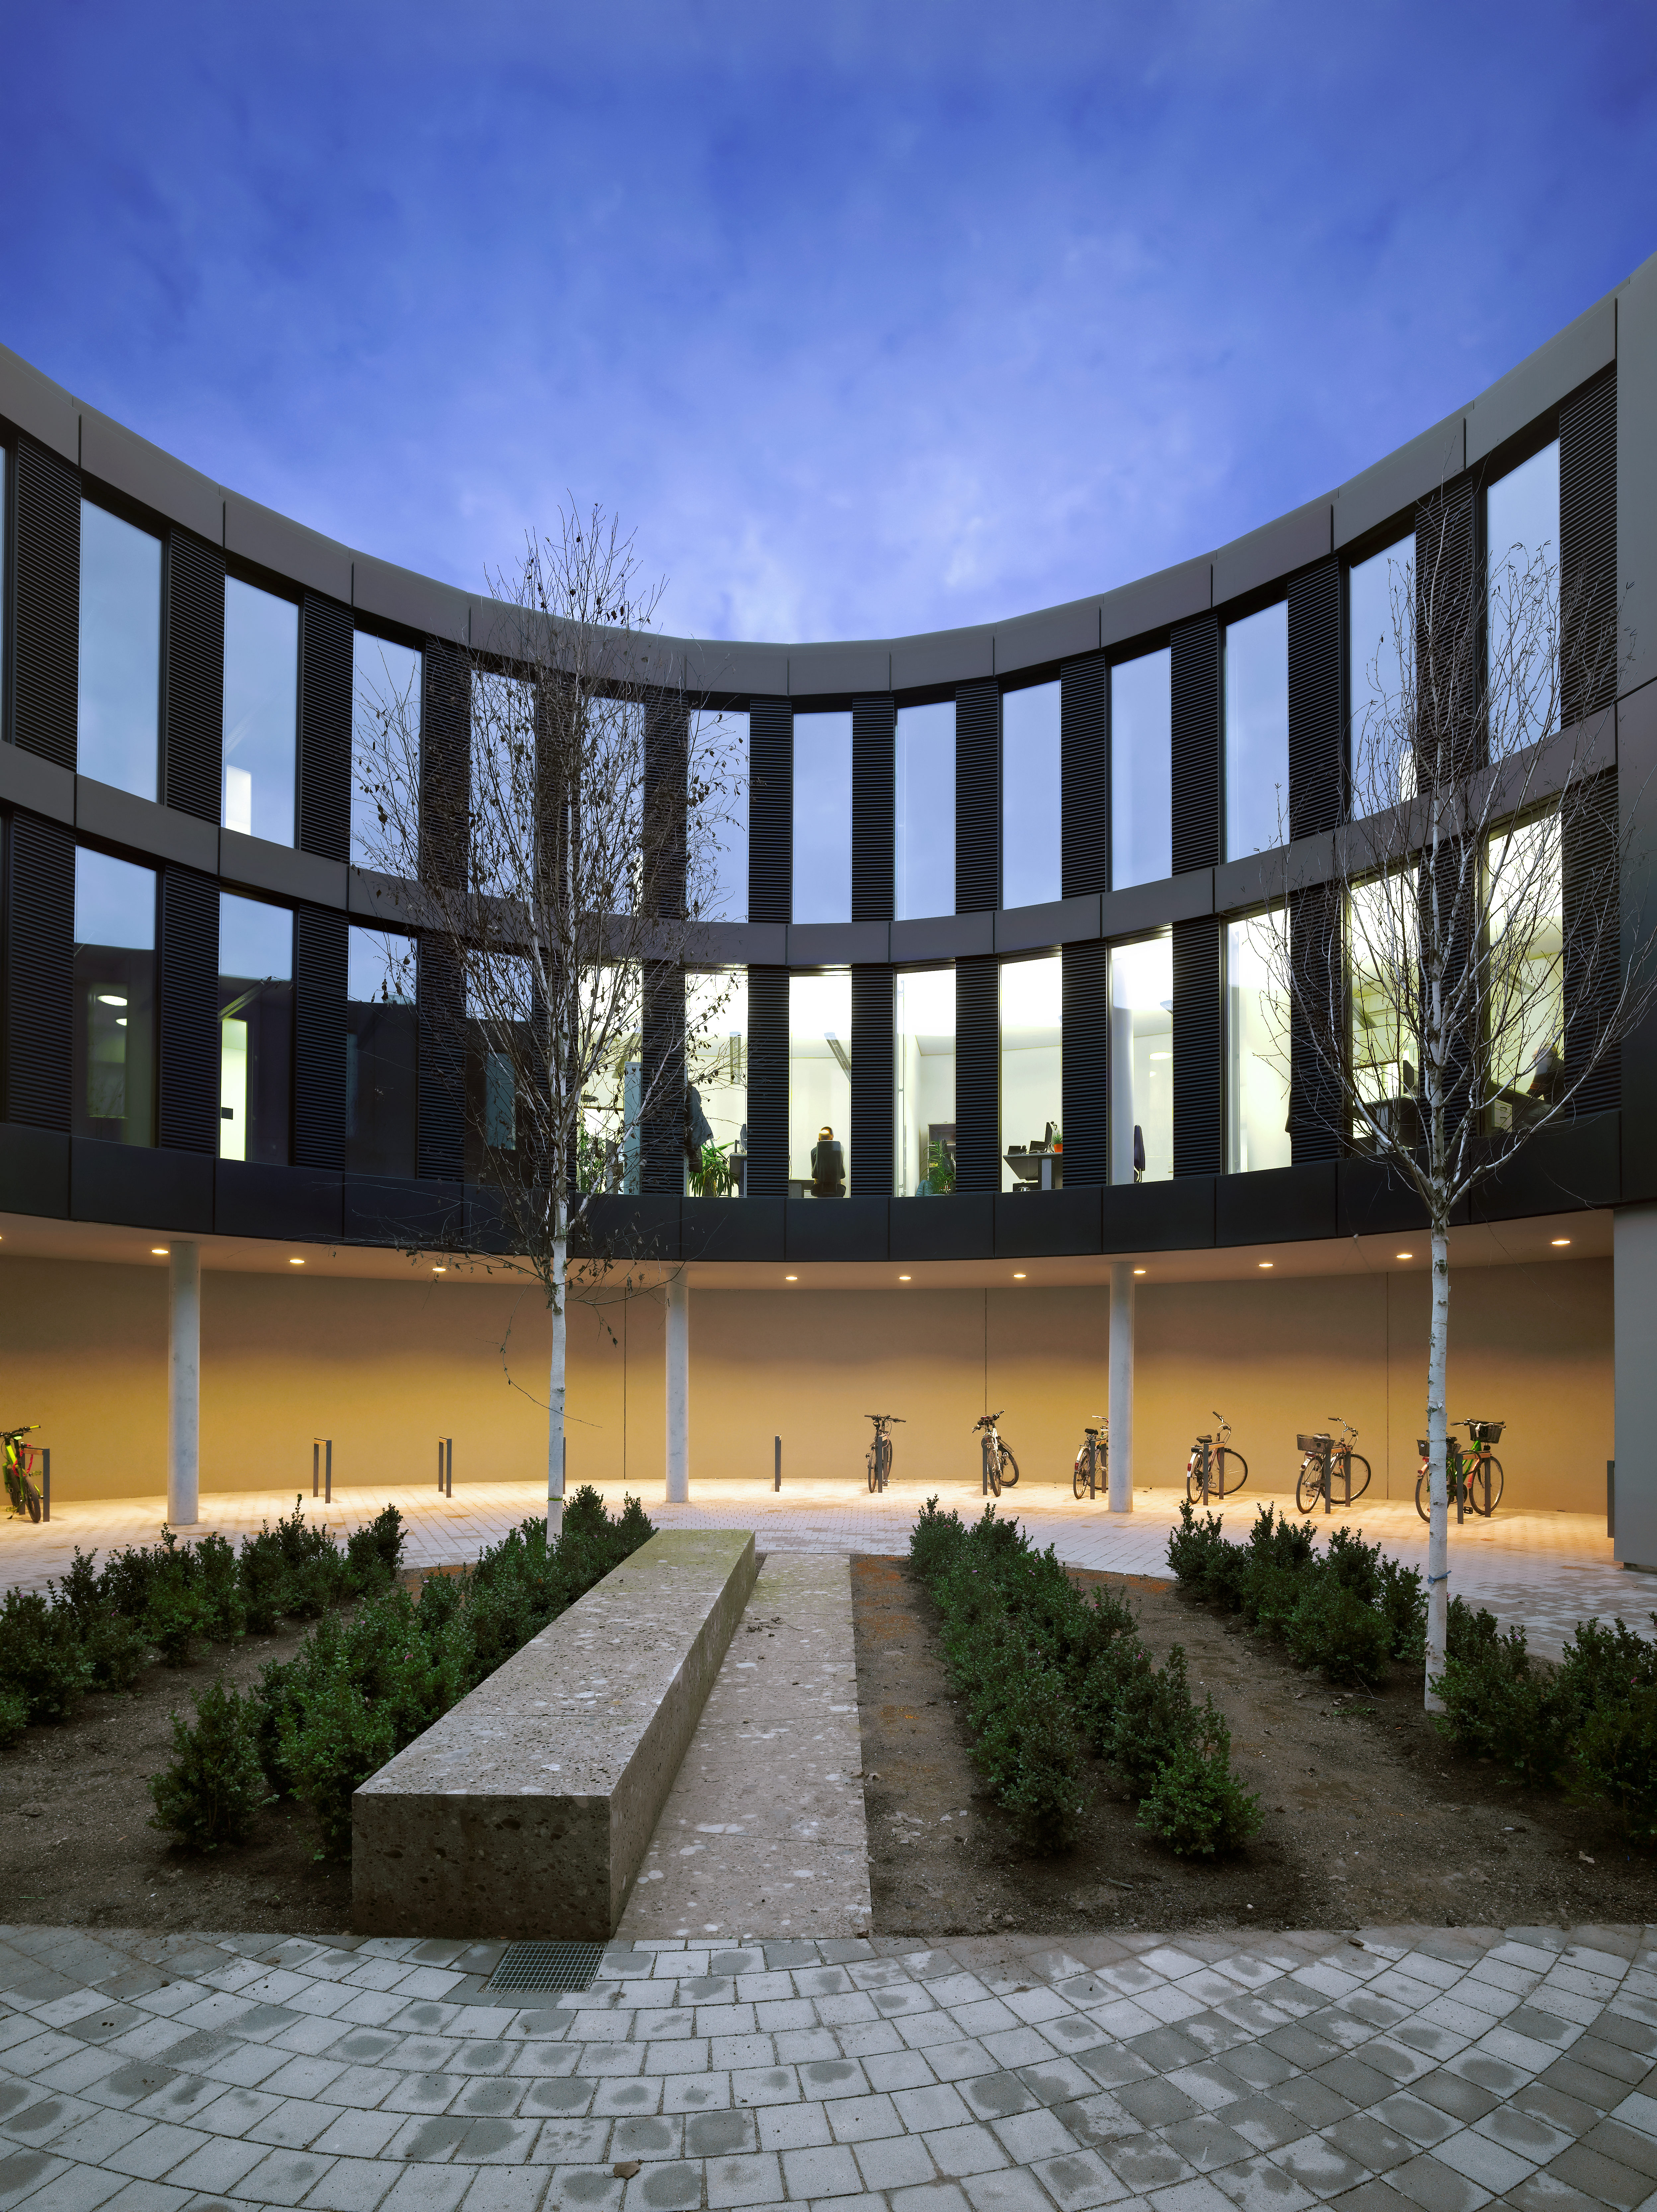

ESO Headquarters

The new office building of the ESO Headquarters in Garching, Germany.

Credit: Roland Halbe/ESO